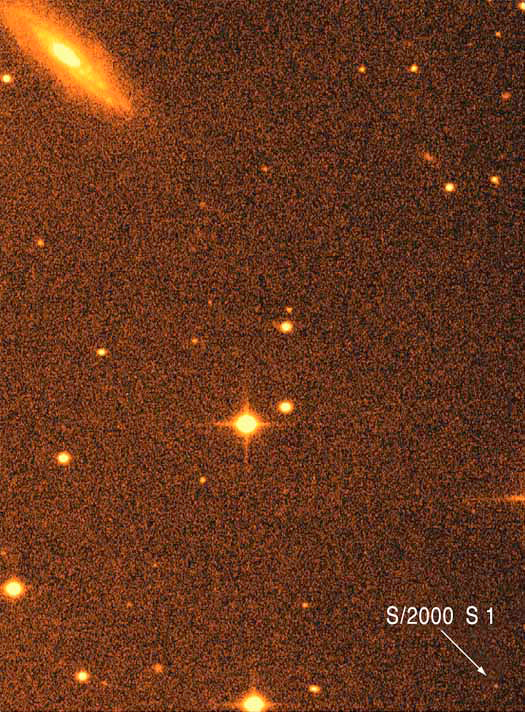

New satellite of Saturn S/2000 S1

The photo shows the discovery of two new Saturnian moons, as registered on August 7, 2000, with the Wide-Field Imager (WFI) camera at the MPG/ESO 2.2-m telescope at the La Silla Observatory. It displays the faint image of the newly discovered moon S/2000 S 1 in the lower right corner of the field. A spiral galaxy is seen in the upper left corner of this photo. The other objects are (background) stars in the Milky Way.

Technical information: 100 sec exposure in R-band filter. The field measures approx. 2.2 x 3.0 arcmin^2. North is up and East is left.

Credit: ESO